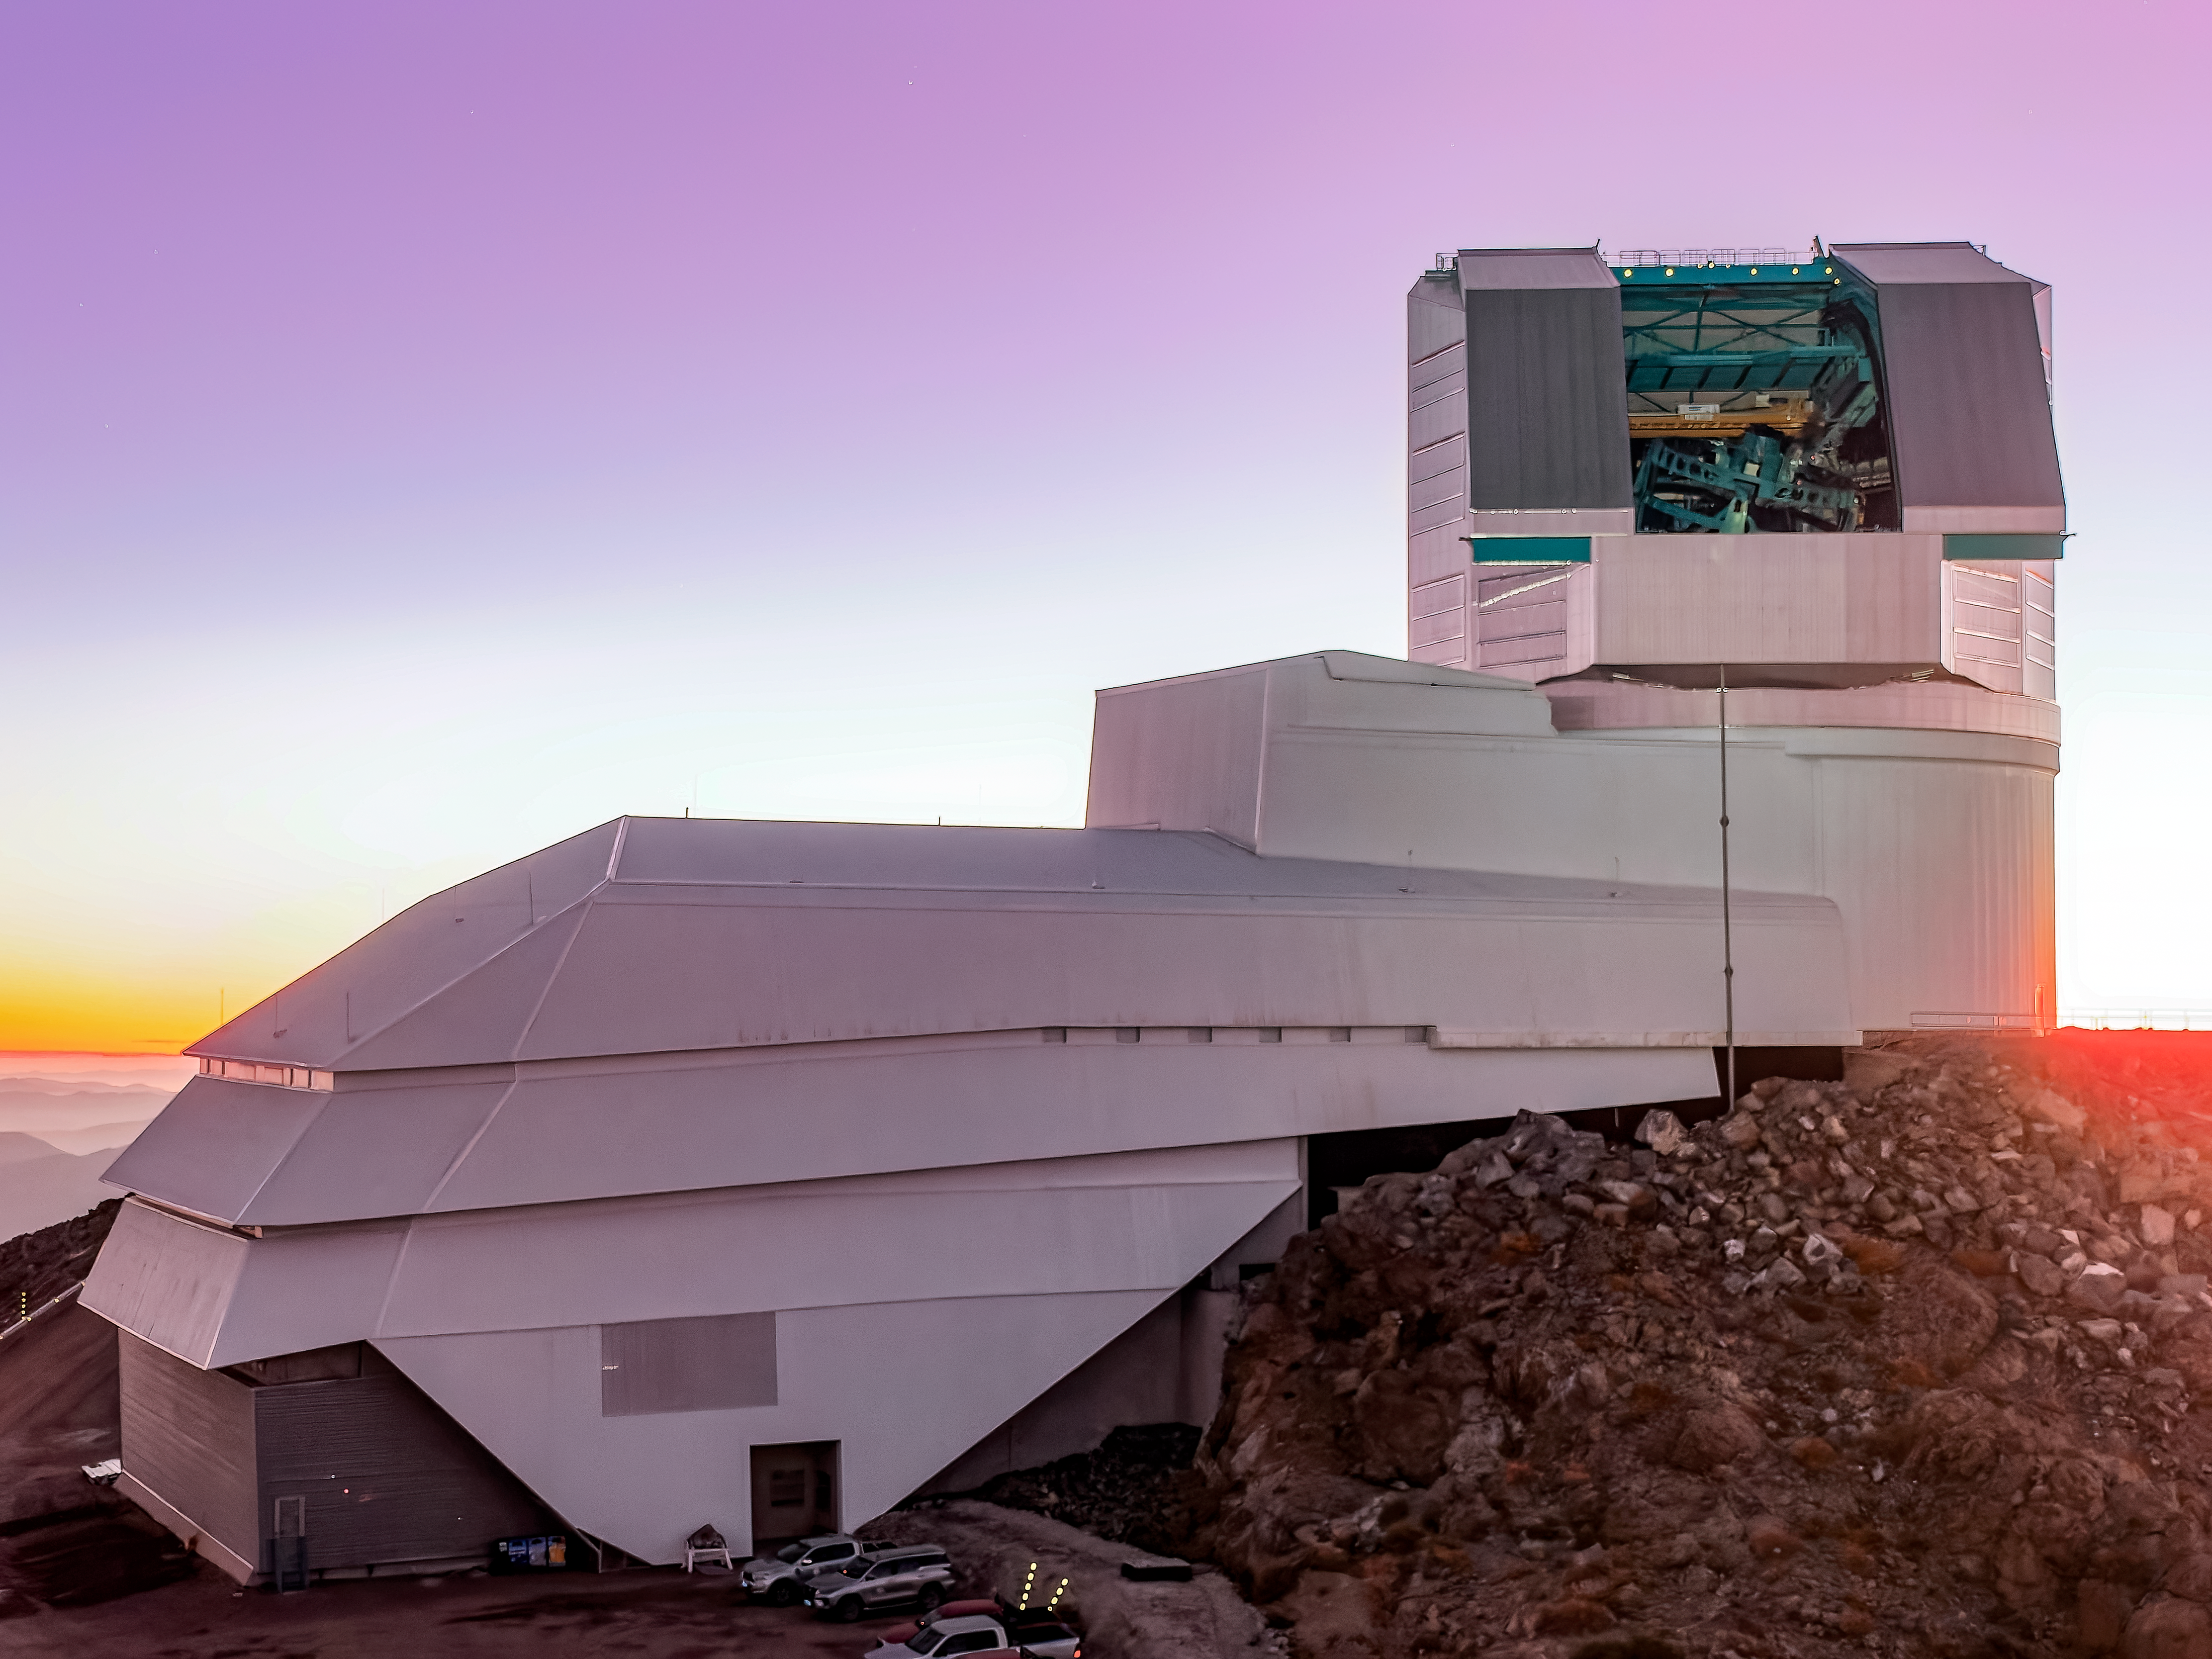

Open Sky and Open Dome

NSF–DOE Vera C Rubin Observatory with a backdrop of the purple evening sky.

Credit: RubinObs/NSF/DOE/NOIRLab/SLAC/AURA/W. O'Mullane